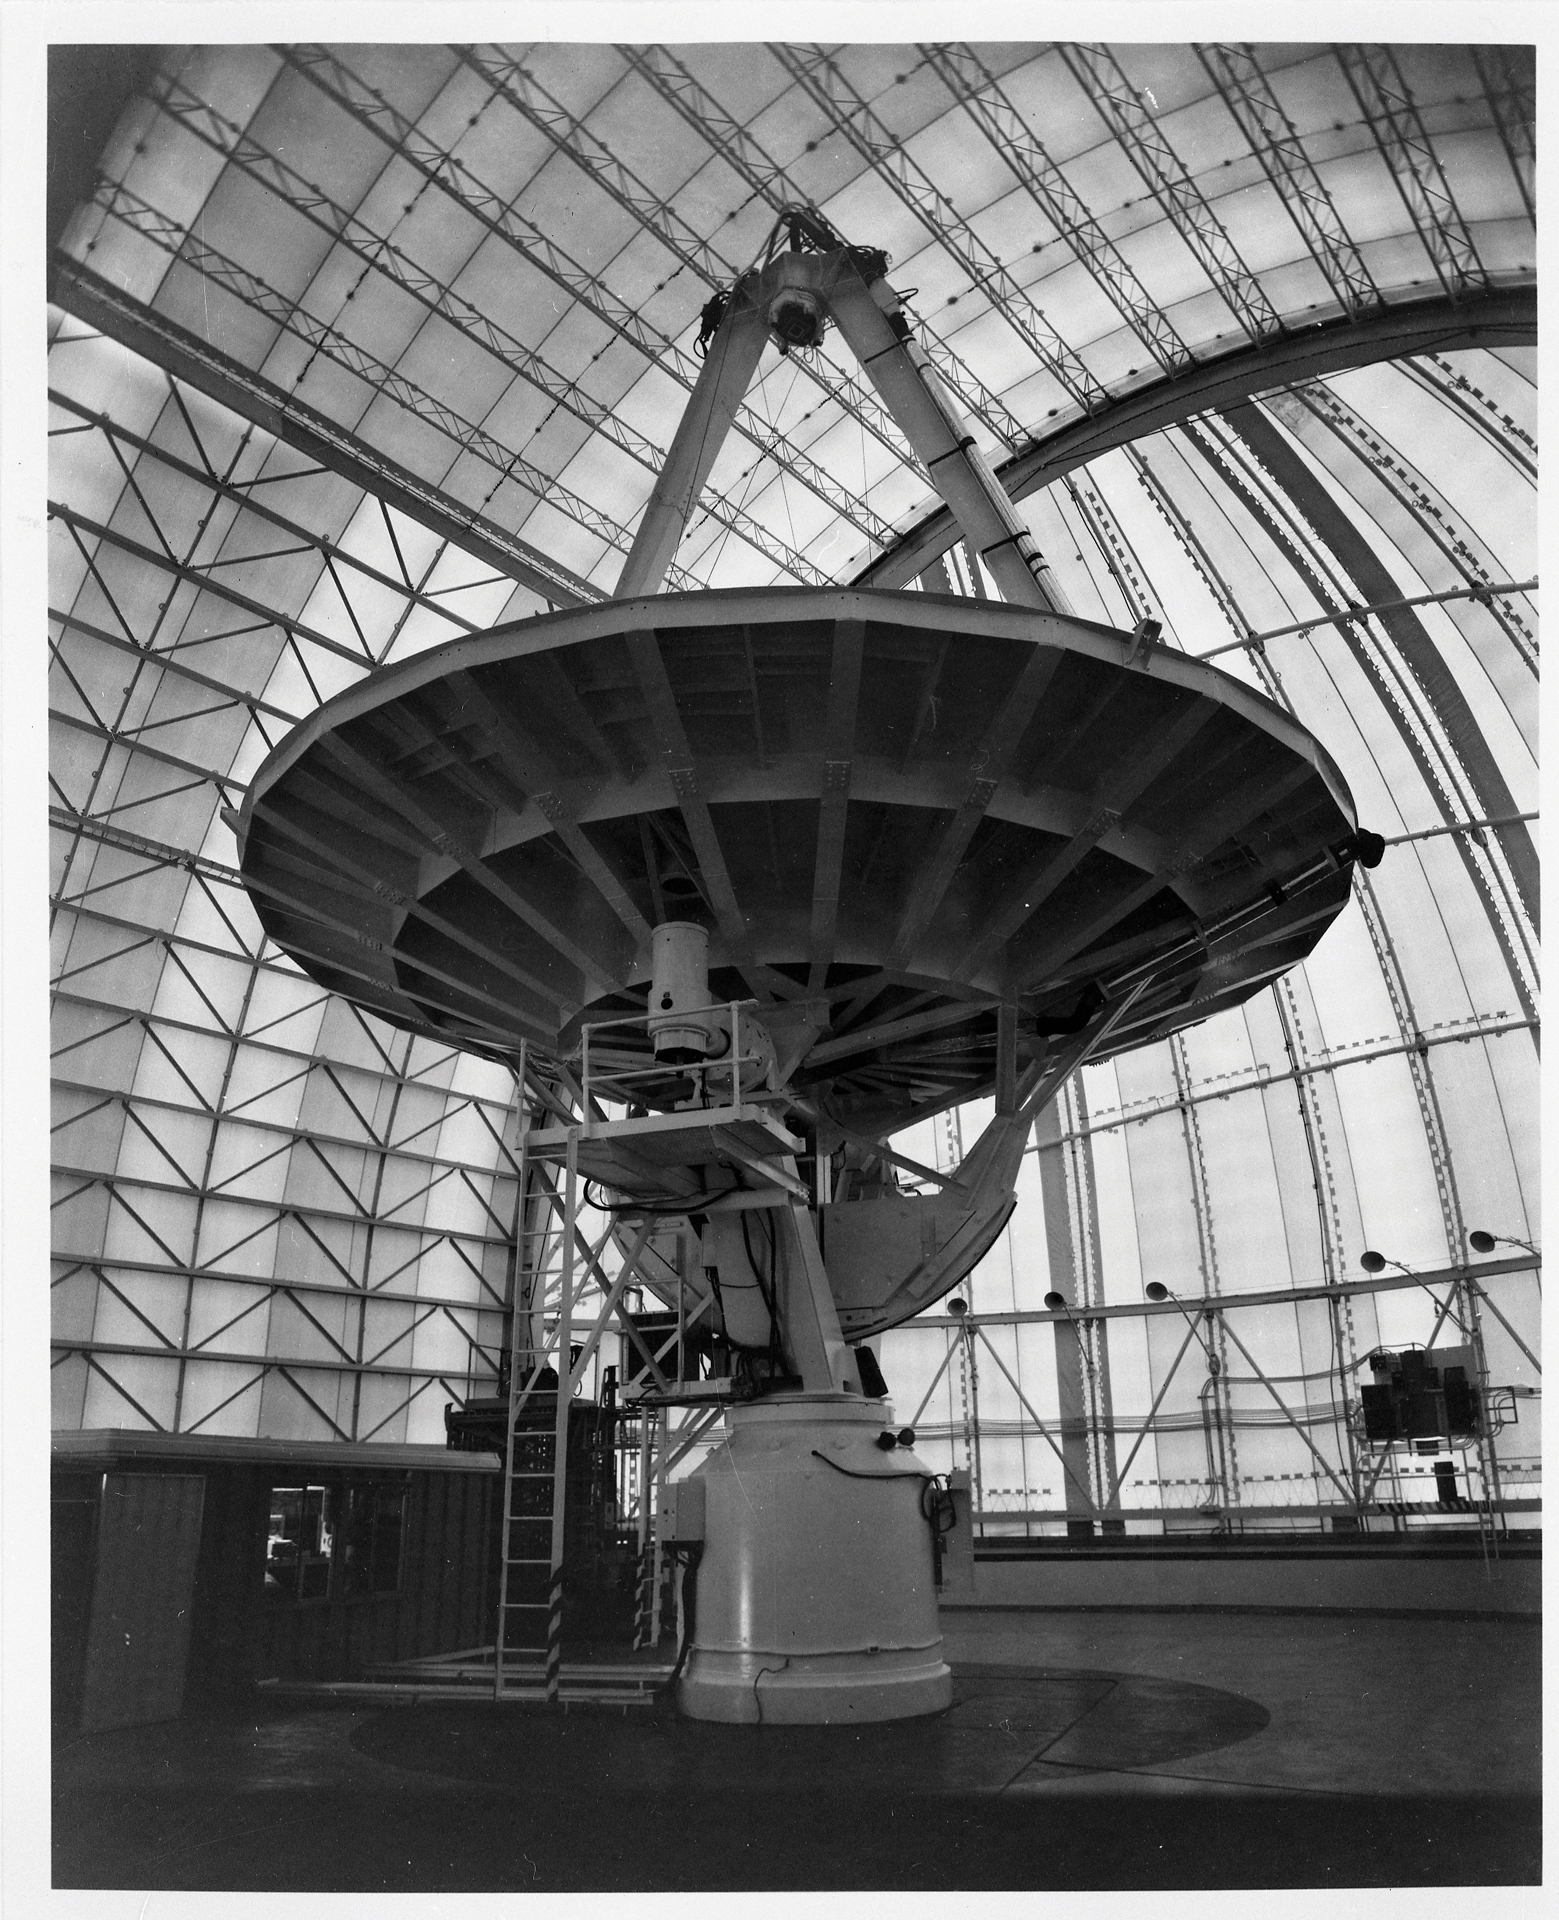

The 36-foot (12m) telescope under cover

The 36-foot (12m) telescope on Kitt Peak in Arizona was used from 1968 through 2000. It is famous for detecting dozens of molecules in space by observing the Universe in millimeter waves. Here we see the telescope resting under the cover of the building above it.

Credit: NRAO/AUI/NSF